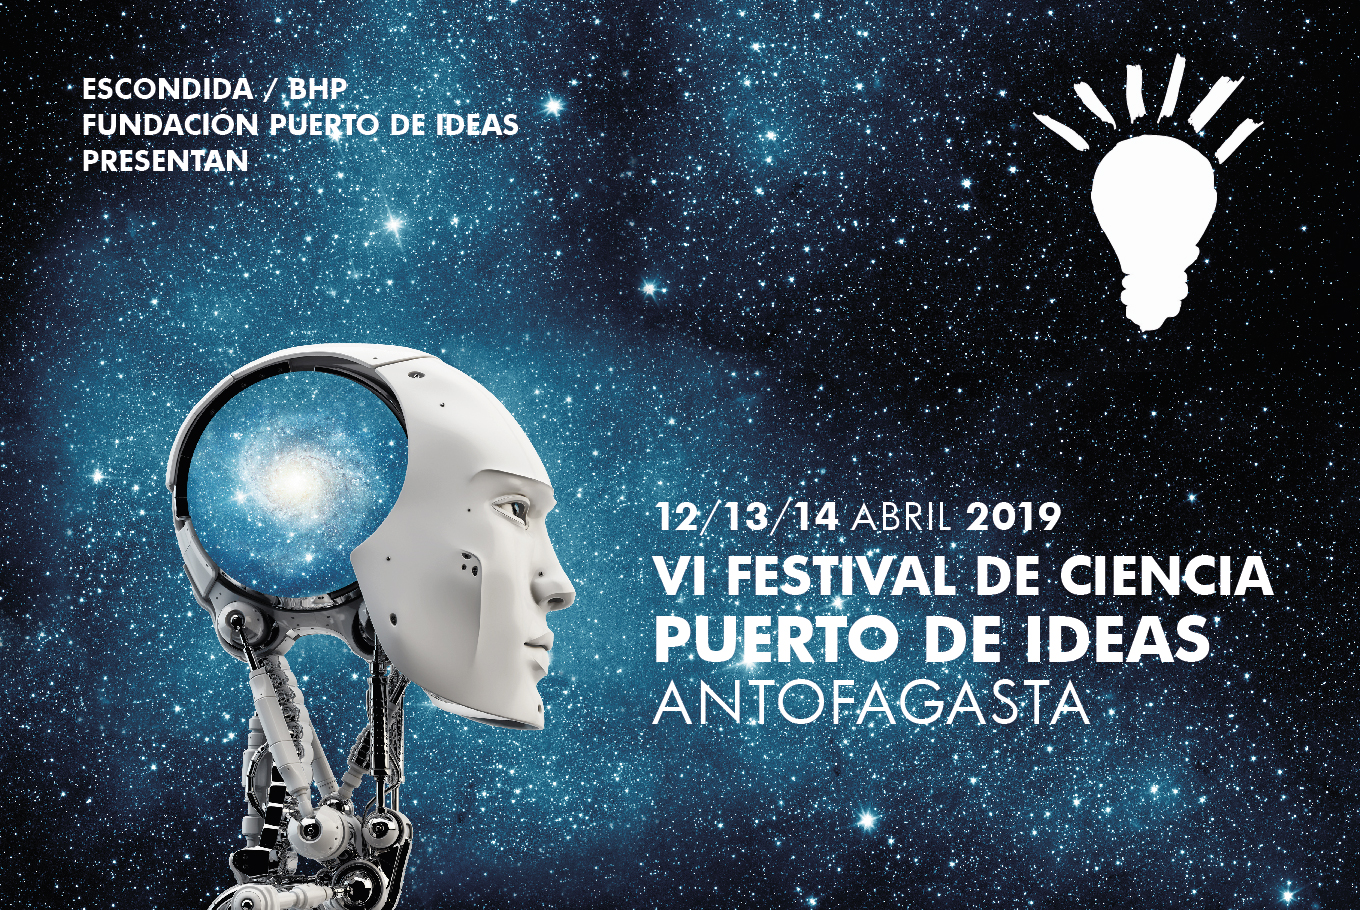

Afiche de Festival Puerto de Ideas

Credit: Fundación Puerto de Ideas